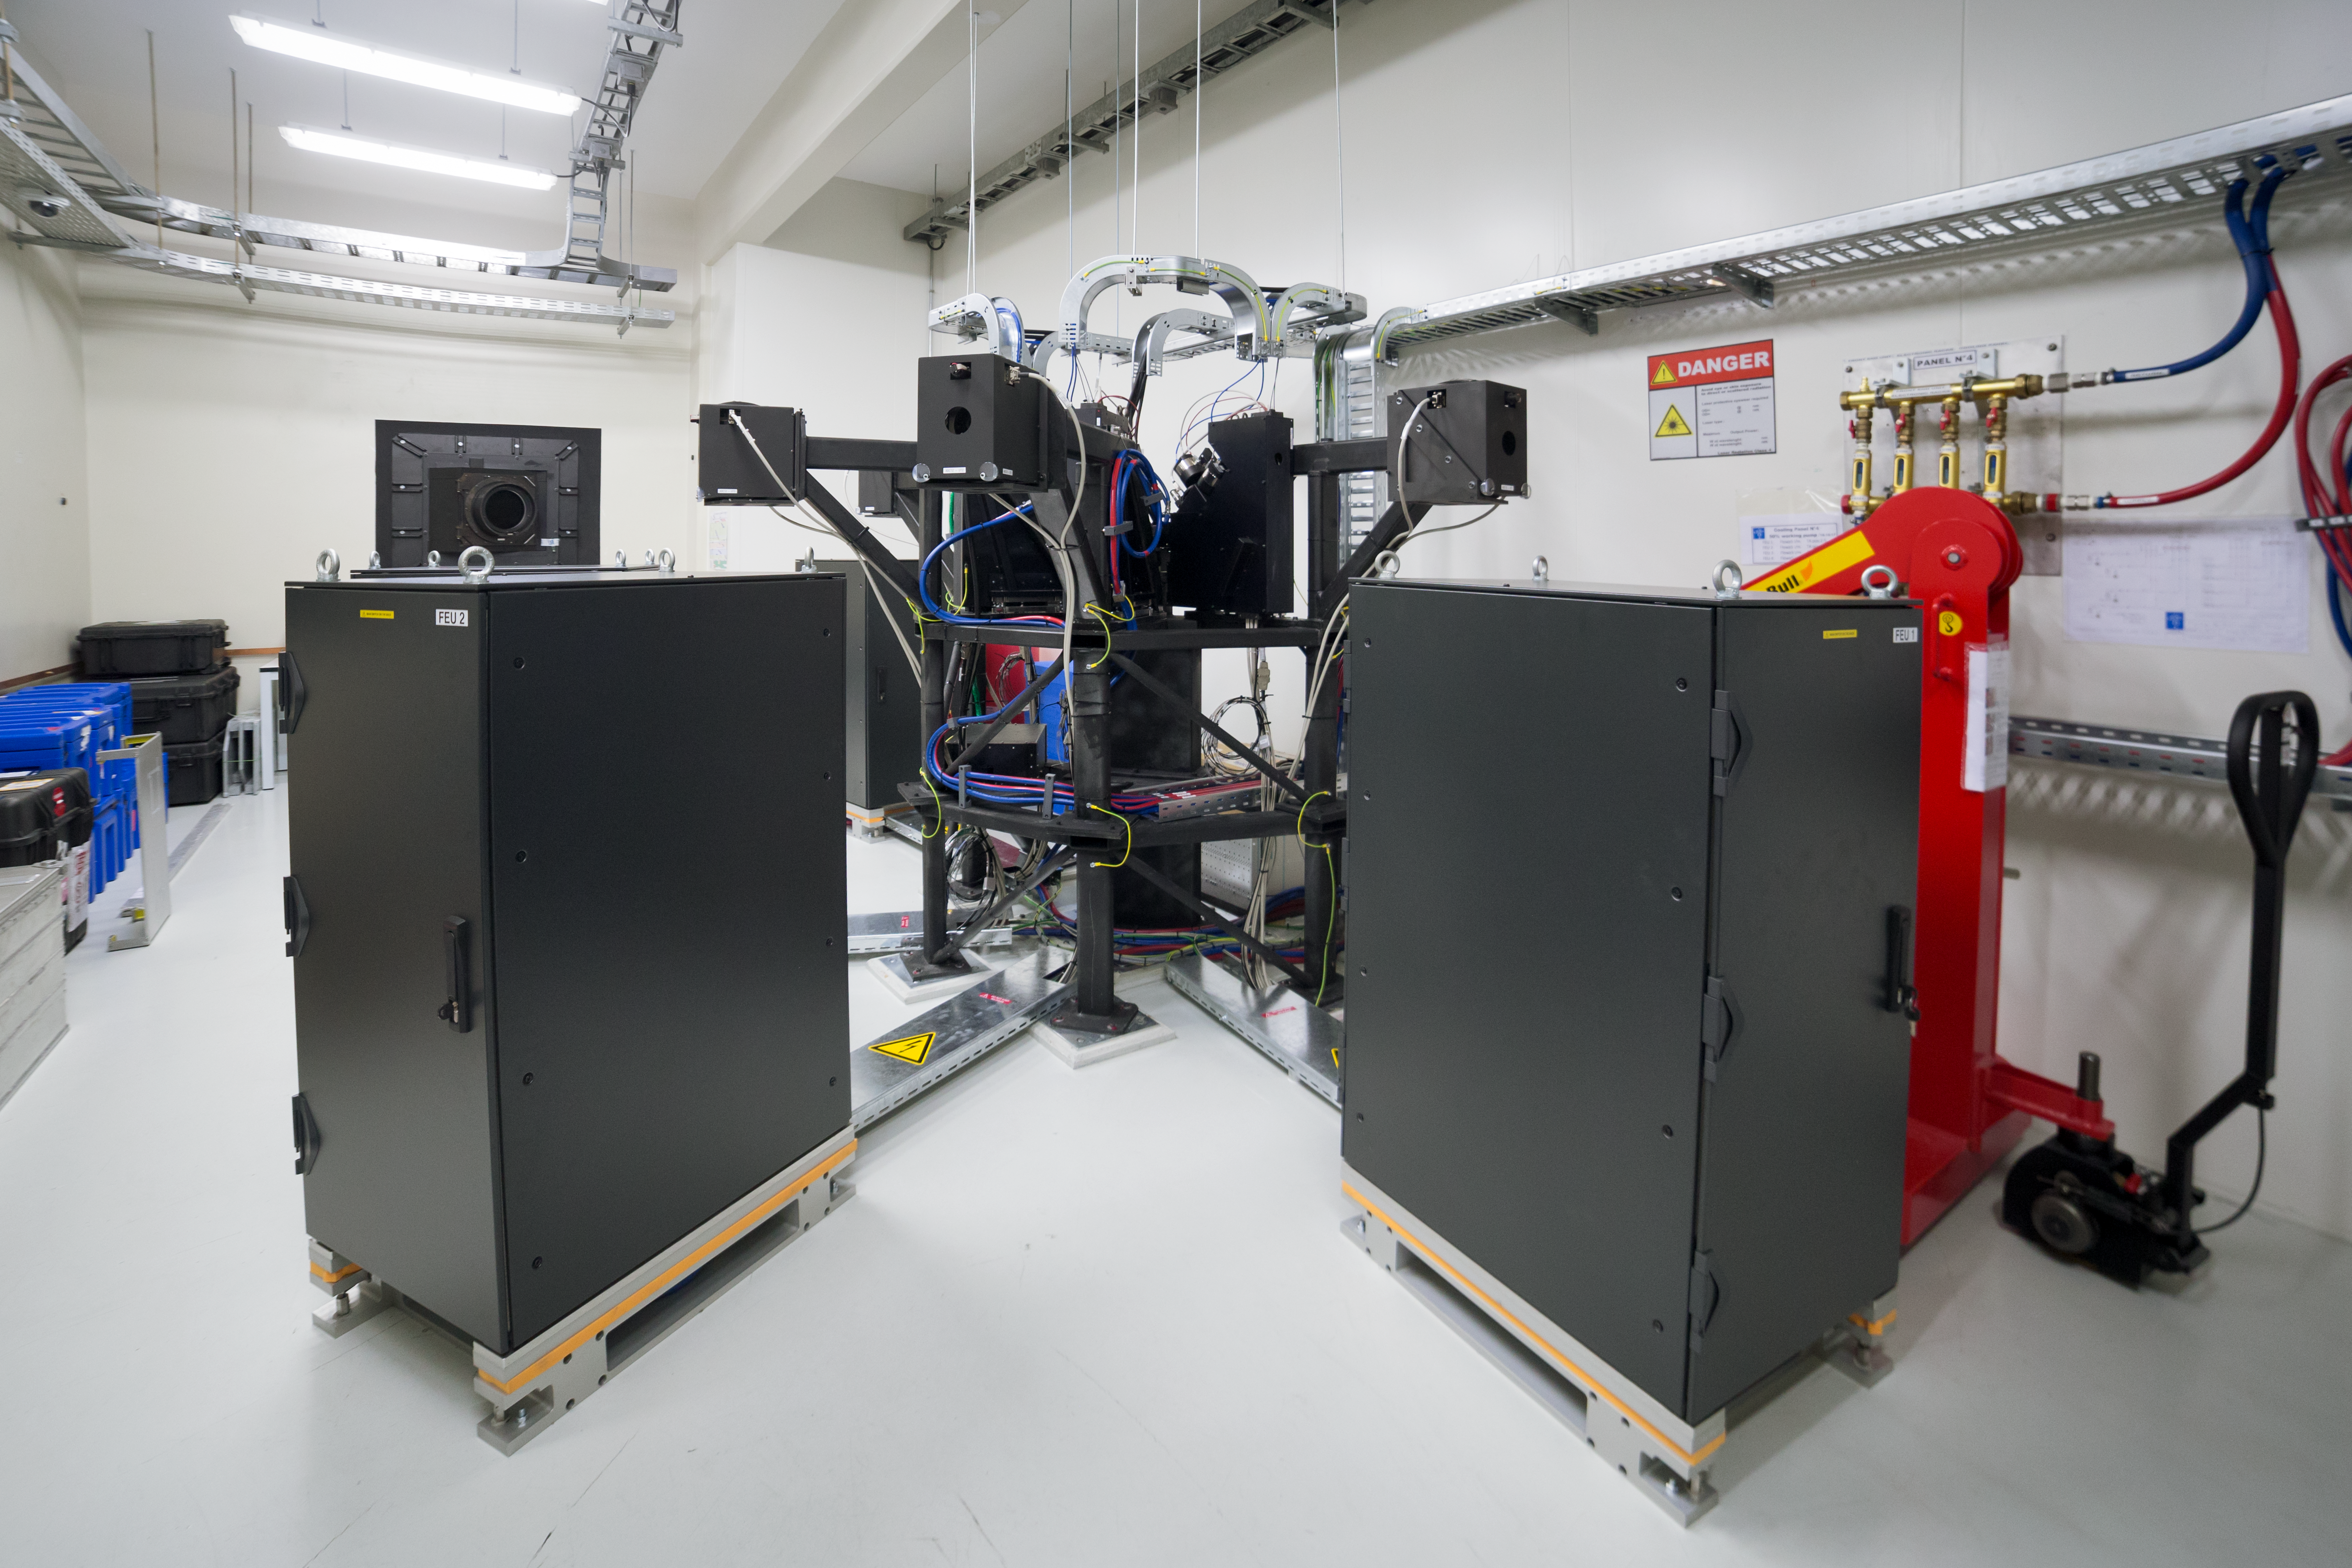

ESPRESSO achieves First Light

The Echelle SPectrograph for Rocky Exoplanet and Stable Spectroscopic Observations (ESPRESSO) successfully made its first observations in November 2017. Installed on ESO’s Very Large Telescope (VLT) in Chile, ESPRESSO will search for exoplanets with unprecedented precision by looking at the minuscule changes in the properties of light coming from their host stars. For the first time ever, an instrument will be able to sum up the light from all four VLT telescopes and achieve the light collecting power of a 16-metre telescope.

This picture shows the room where the light beams coming from the four VLT Unit Telescopes are brought together and fed into fibres, which in turn deliver the light to the spectrograph itself in another room. One of the points where the light enters the room appears at the back of this picture.

Credit: ESO/P. Horálek